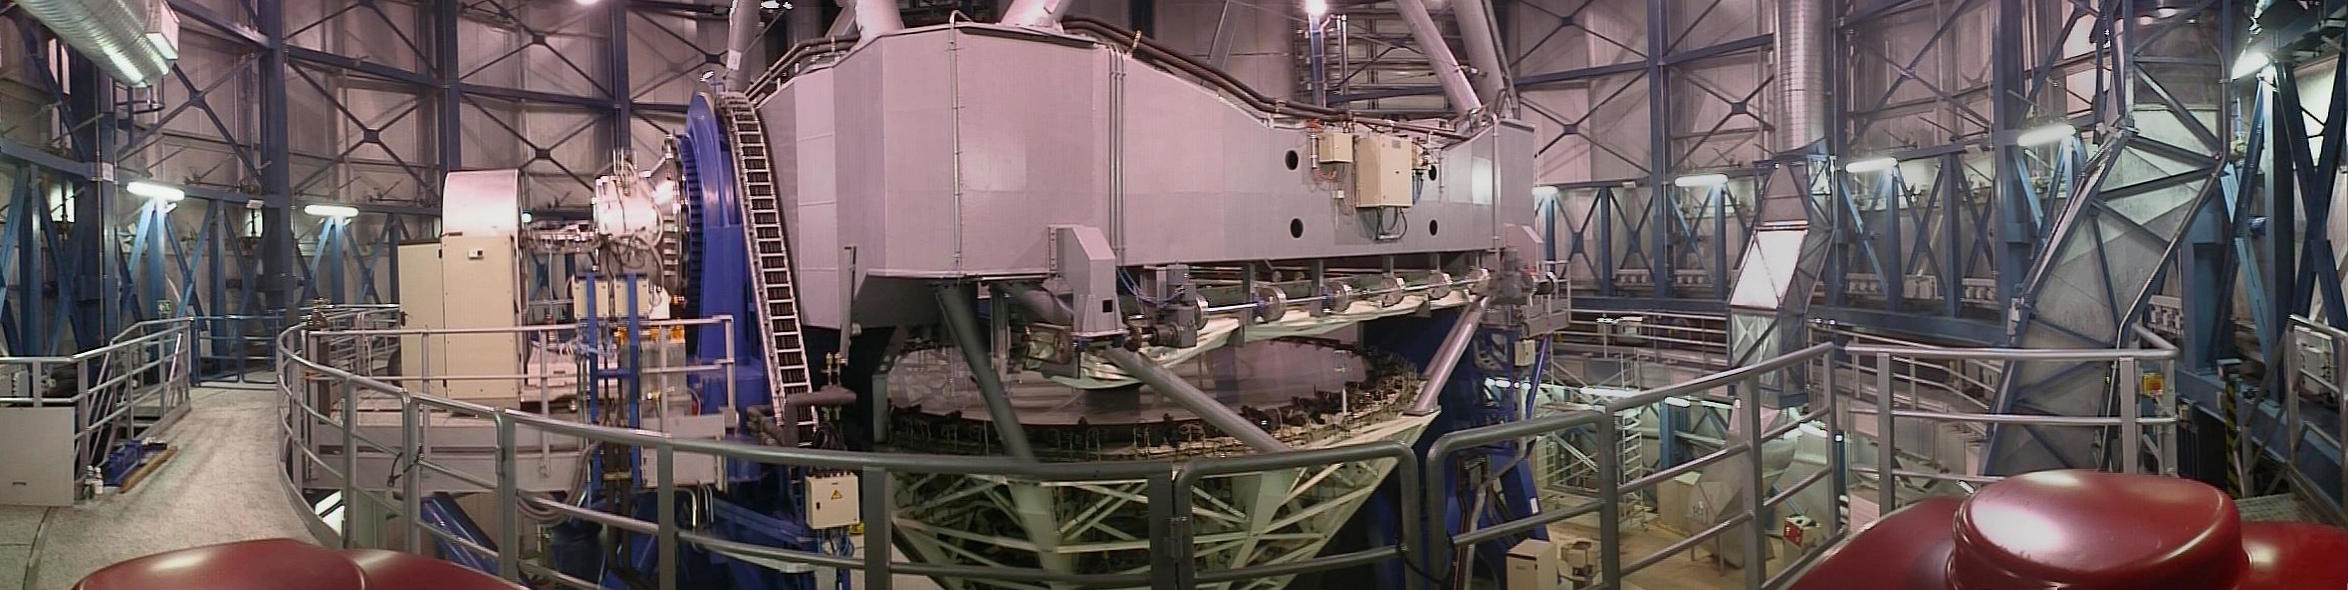

Central part of UT1

The central part of UT1 is shown is this wide, "horizontal" view, also combined from several electronic images. The ISAAC instrument is installed on the Nasmyth platform to the left.

Credit: ESO